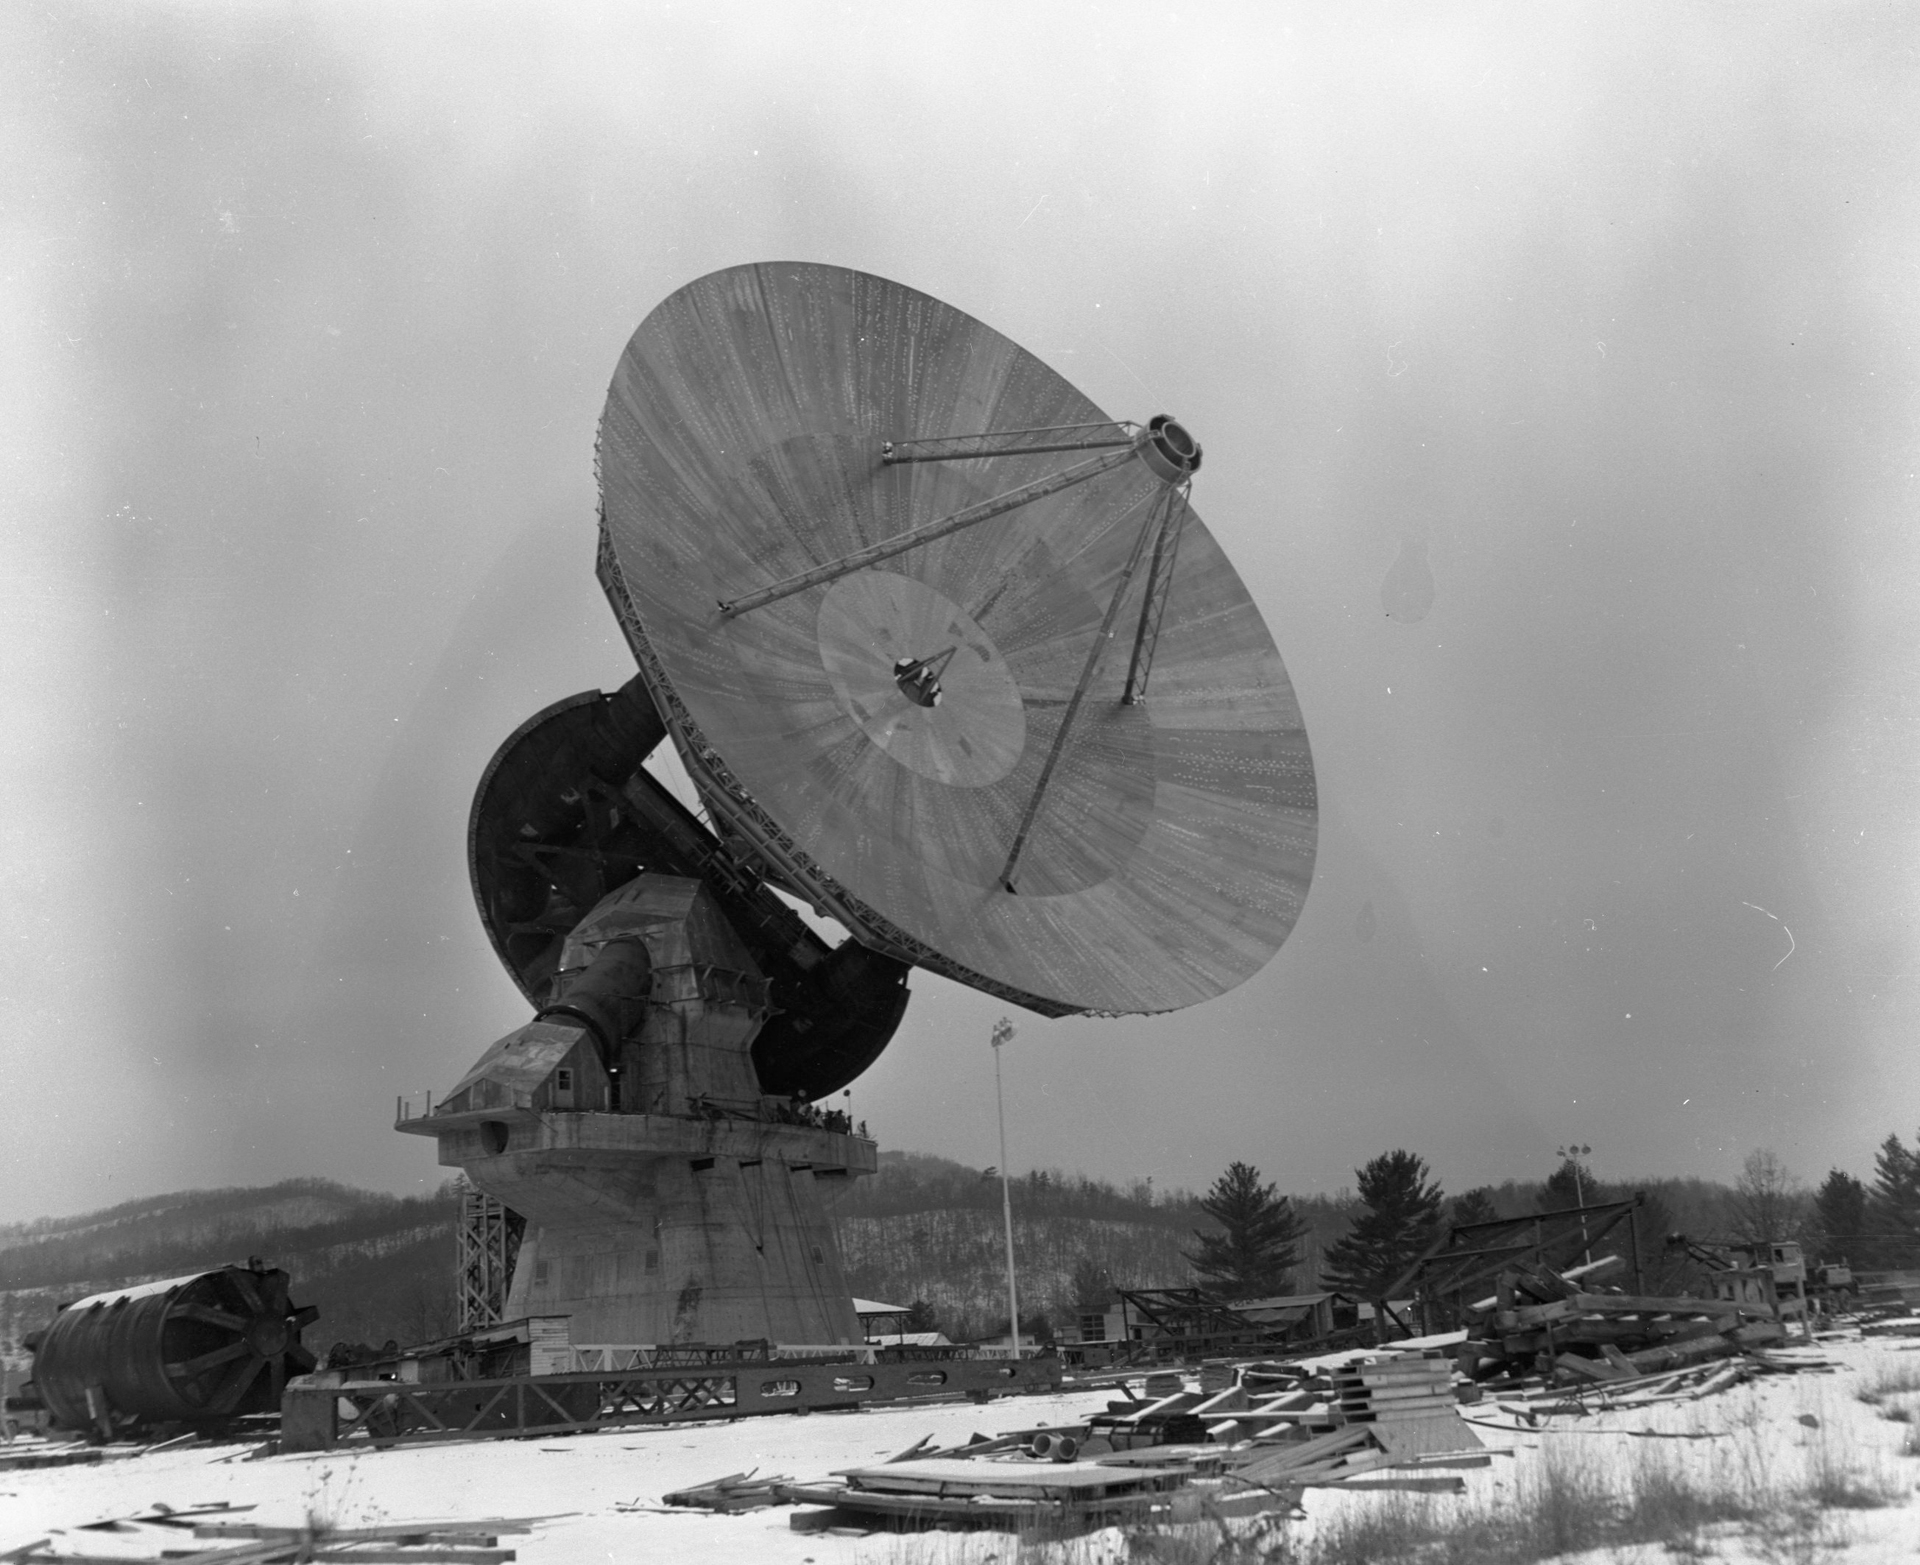

140-foot's First Slew

In 1965, after the last aluminum panels were installed on its 140-foot dish, this giant radio telescope moved for the first time. This was our third major telescope in our Green Bank facility, and it is still working today under a more modern name, the 43-meter.

Credit: NRAO/AUI/NSF